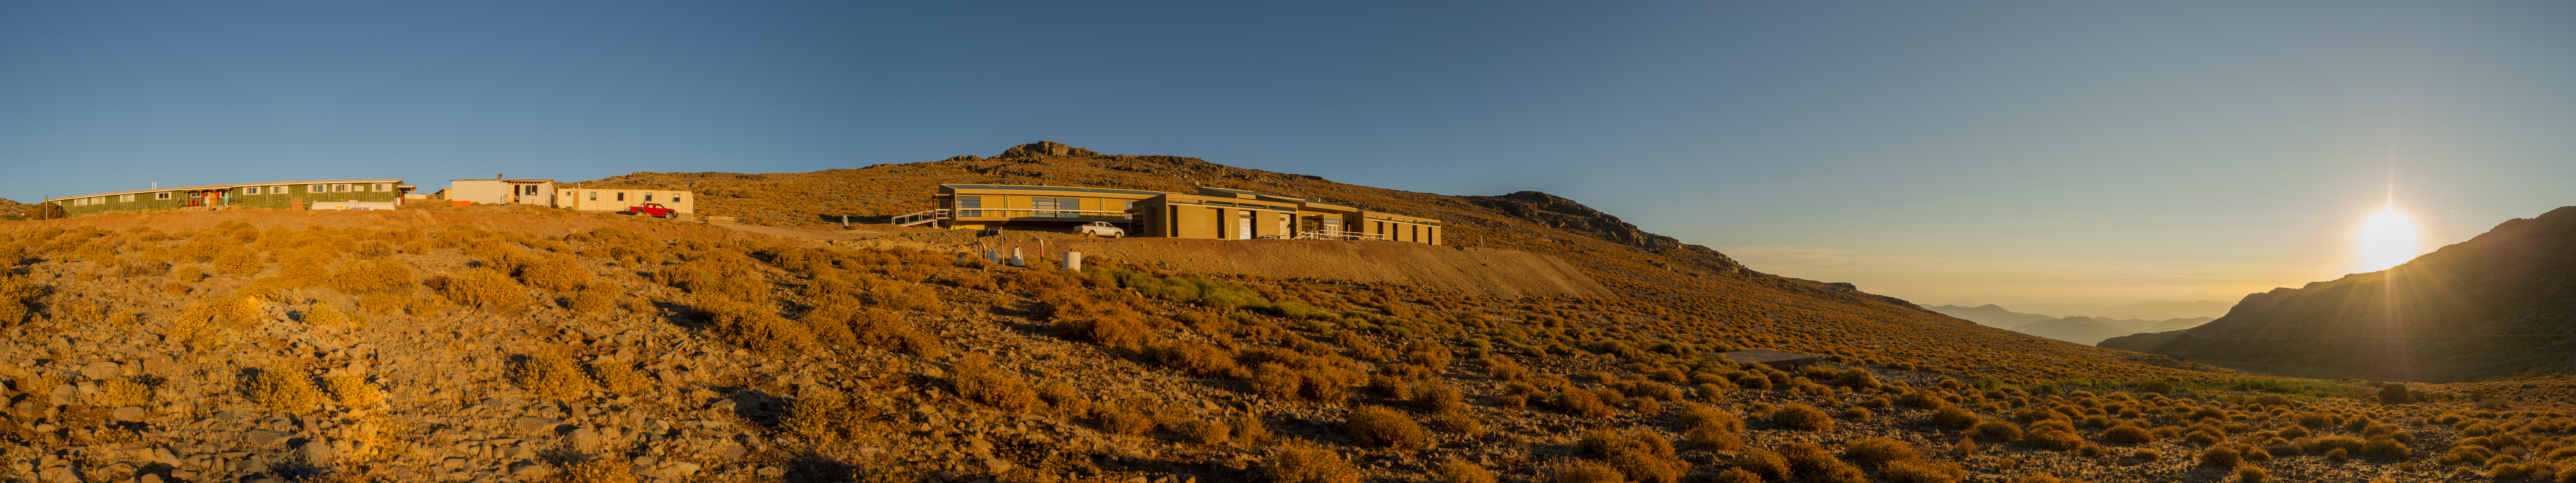

Summit Multimedia Visit 2017

In March 2017 a multimedia team visited Cerro Pachón to document LSST Facility construction. More details are at https://www.lsst.org/news/cerro-pach%C3%B3n-goes-hollywood.

Credit: M. Park/Inigo Films/Rubin Observatory/ NSF/ AURA